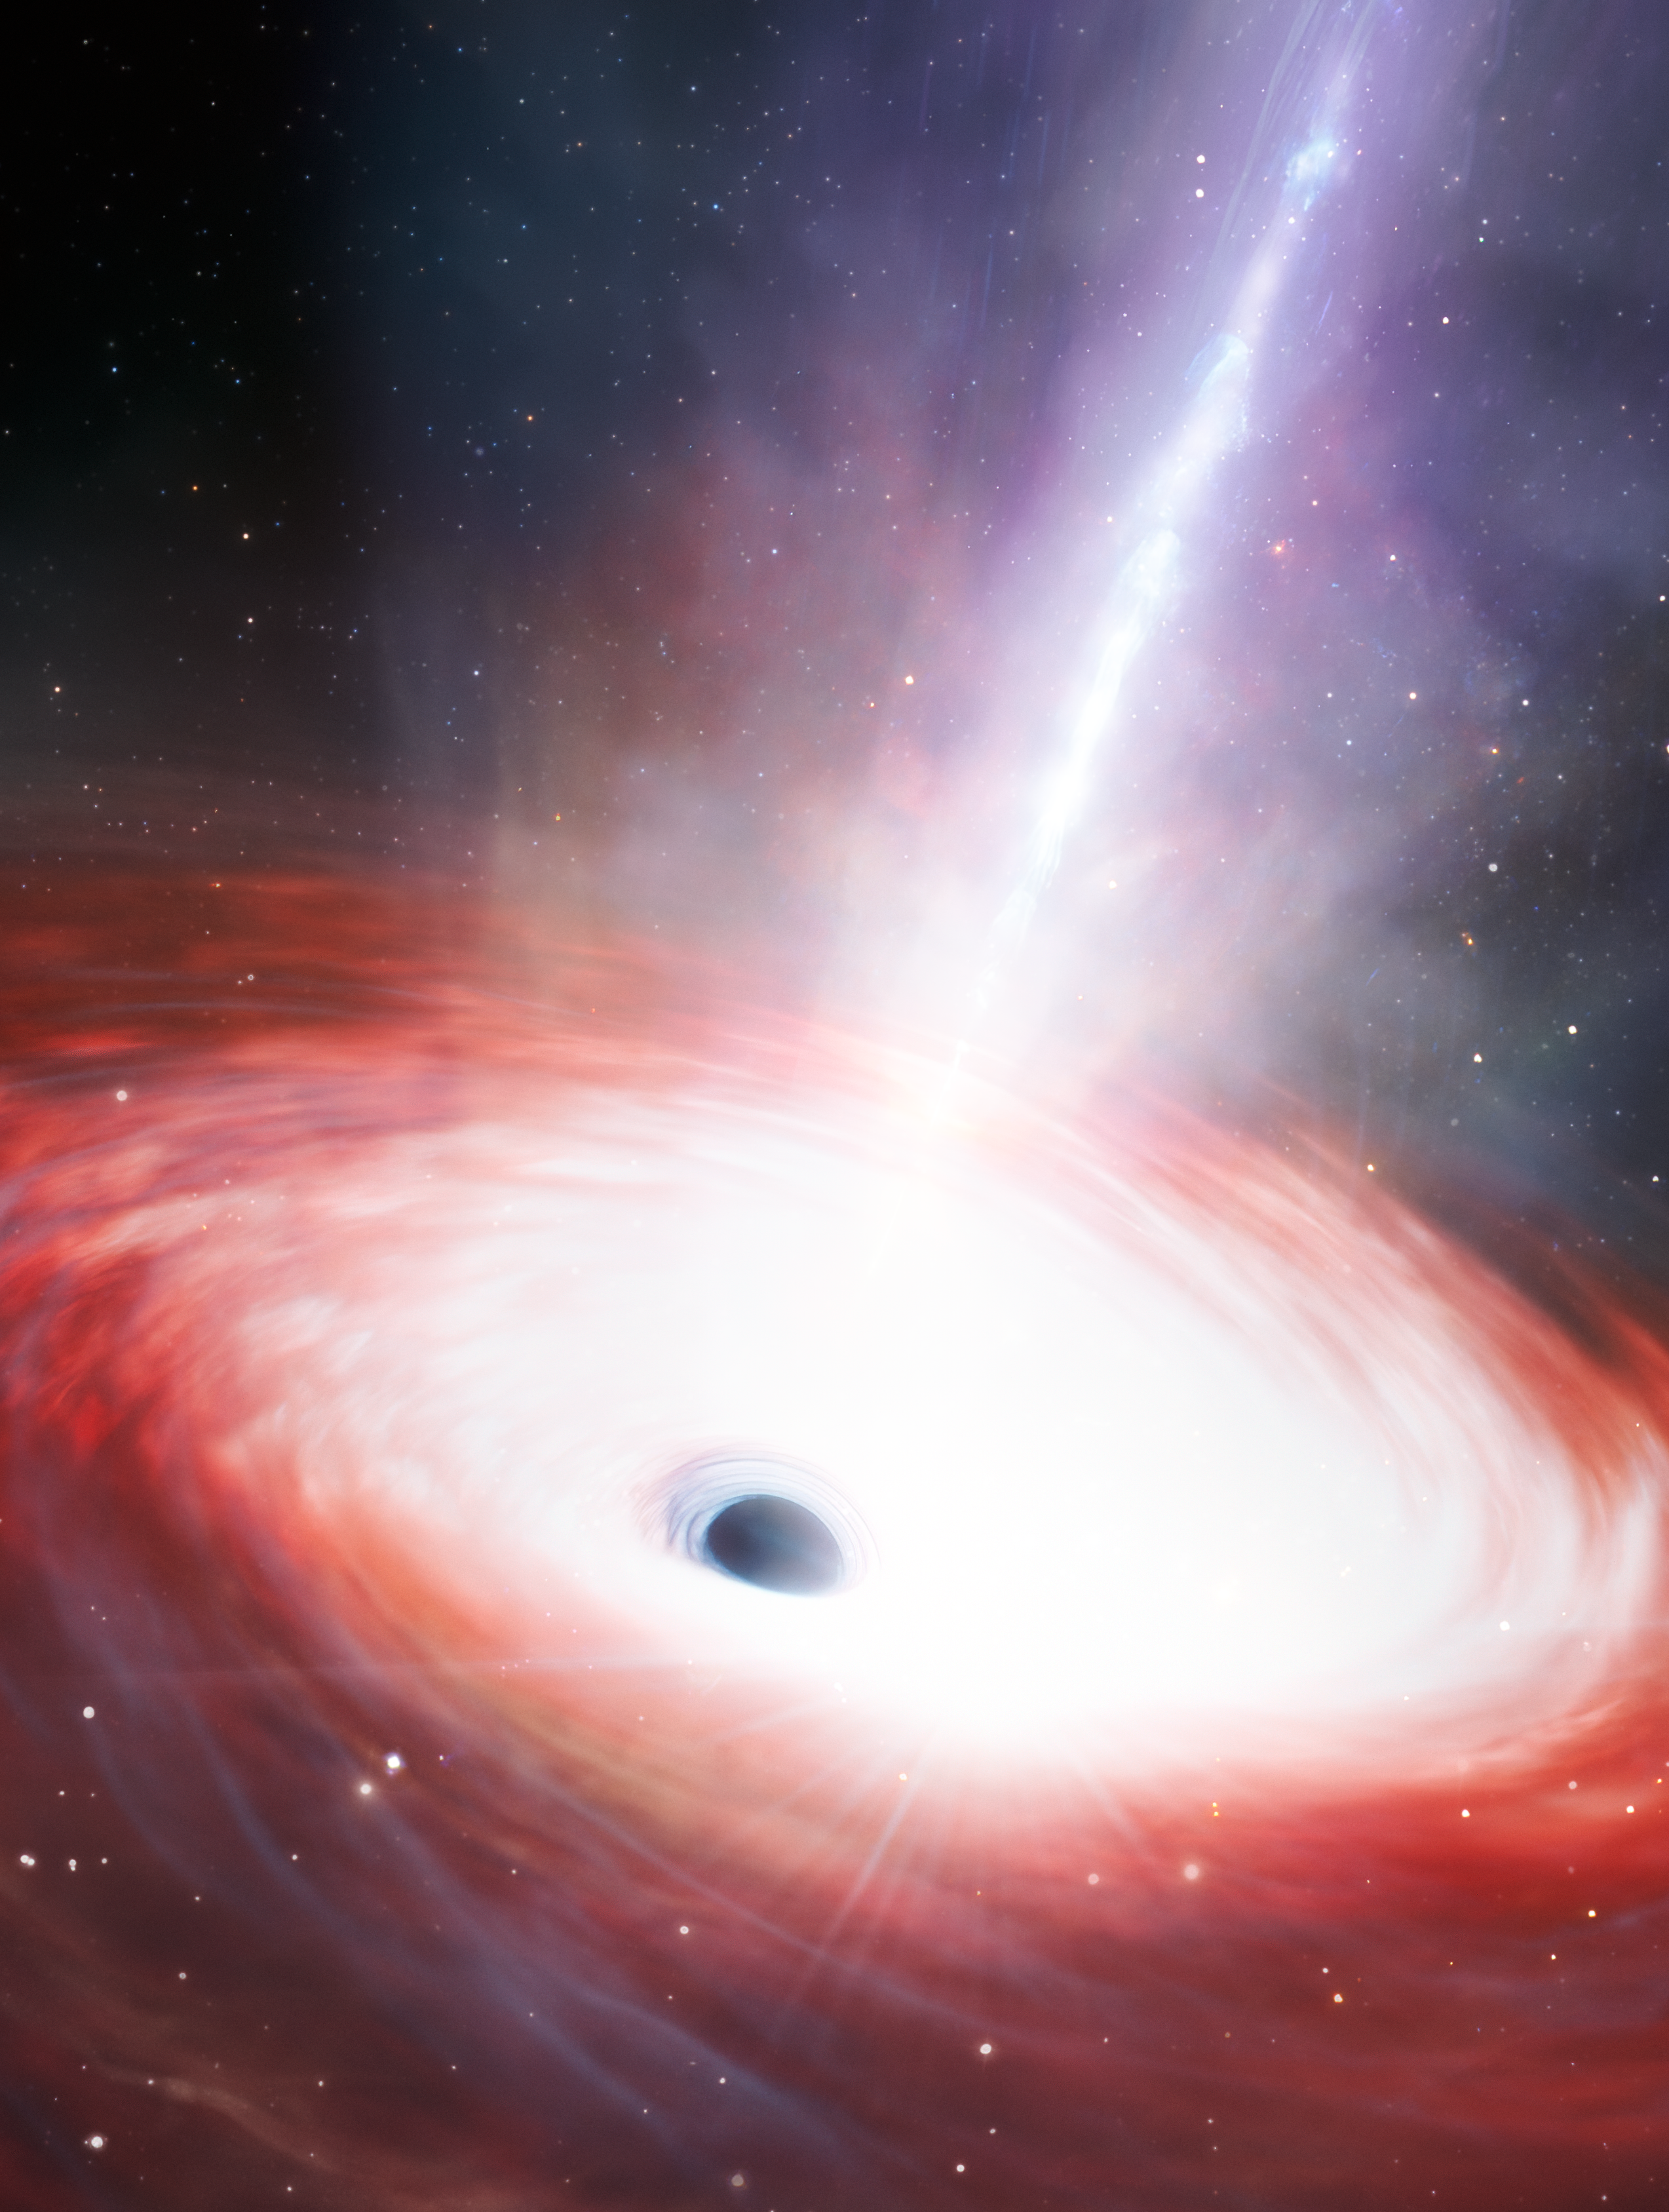

Artist’s Impression of Fastest-feeding Black Hole in the Early Universe

This artist’s illustration shows a rapidly feeding black hole at the center of an early-Universe dwarf galaxy. Using data from NASA's JWST and Chandra X-ray Observatory, a team of U.S. National Science Foundation NOIRLab astronomers have discovered this low-mass supermassive black hole at the center of a galaxy just 1.5 billion years after the Big Bang. It is accreting matter at a phenomenal rate — over 40 times the theoretical limit. While short lived, this black hole’s ‘feast’ could help astronomers explain how supermassive black holes grew so quickly in the early Universe.

Credit: NOIRLab/NSF/AURA/J. da Silva/M. Zamani